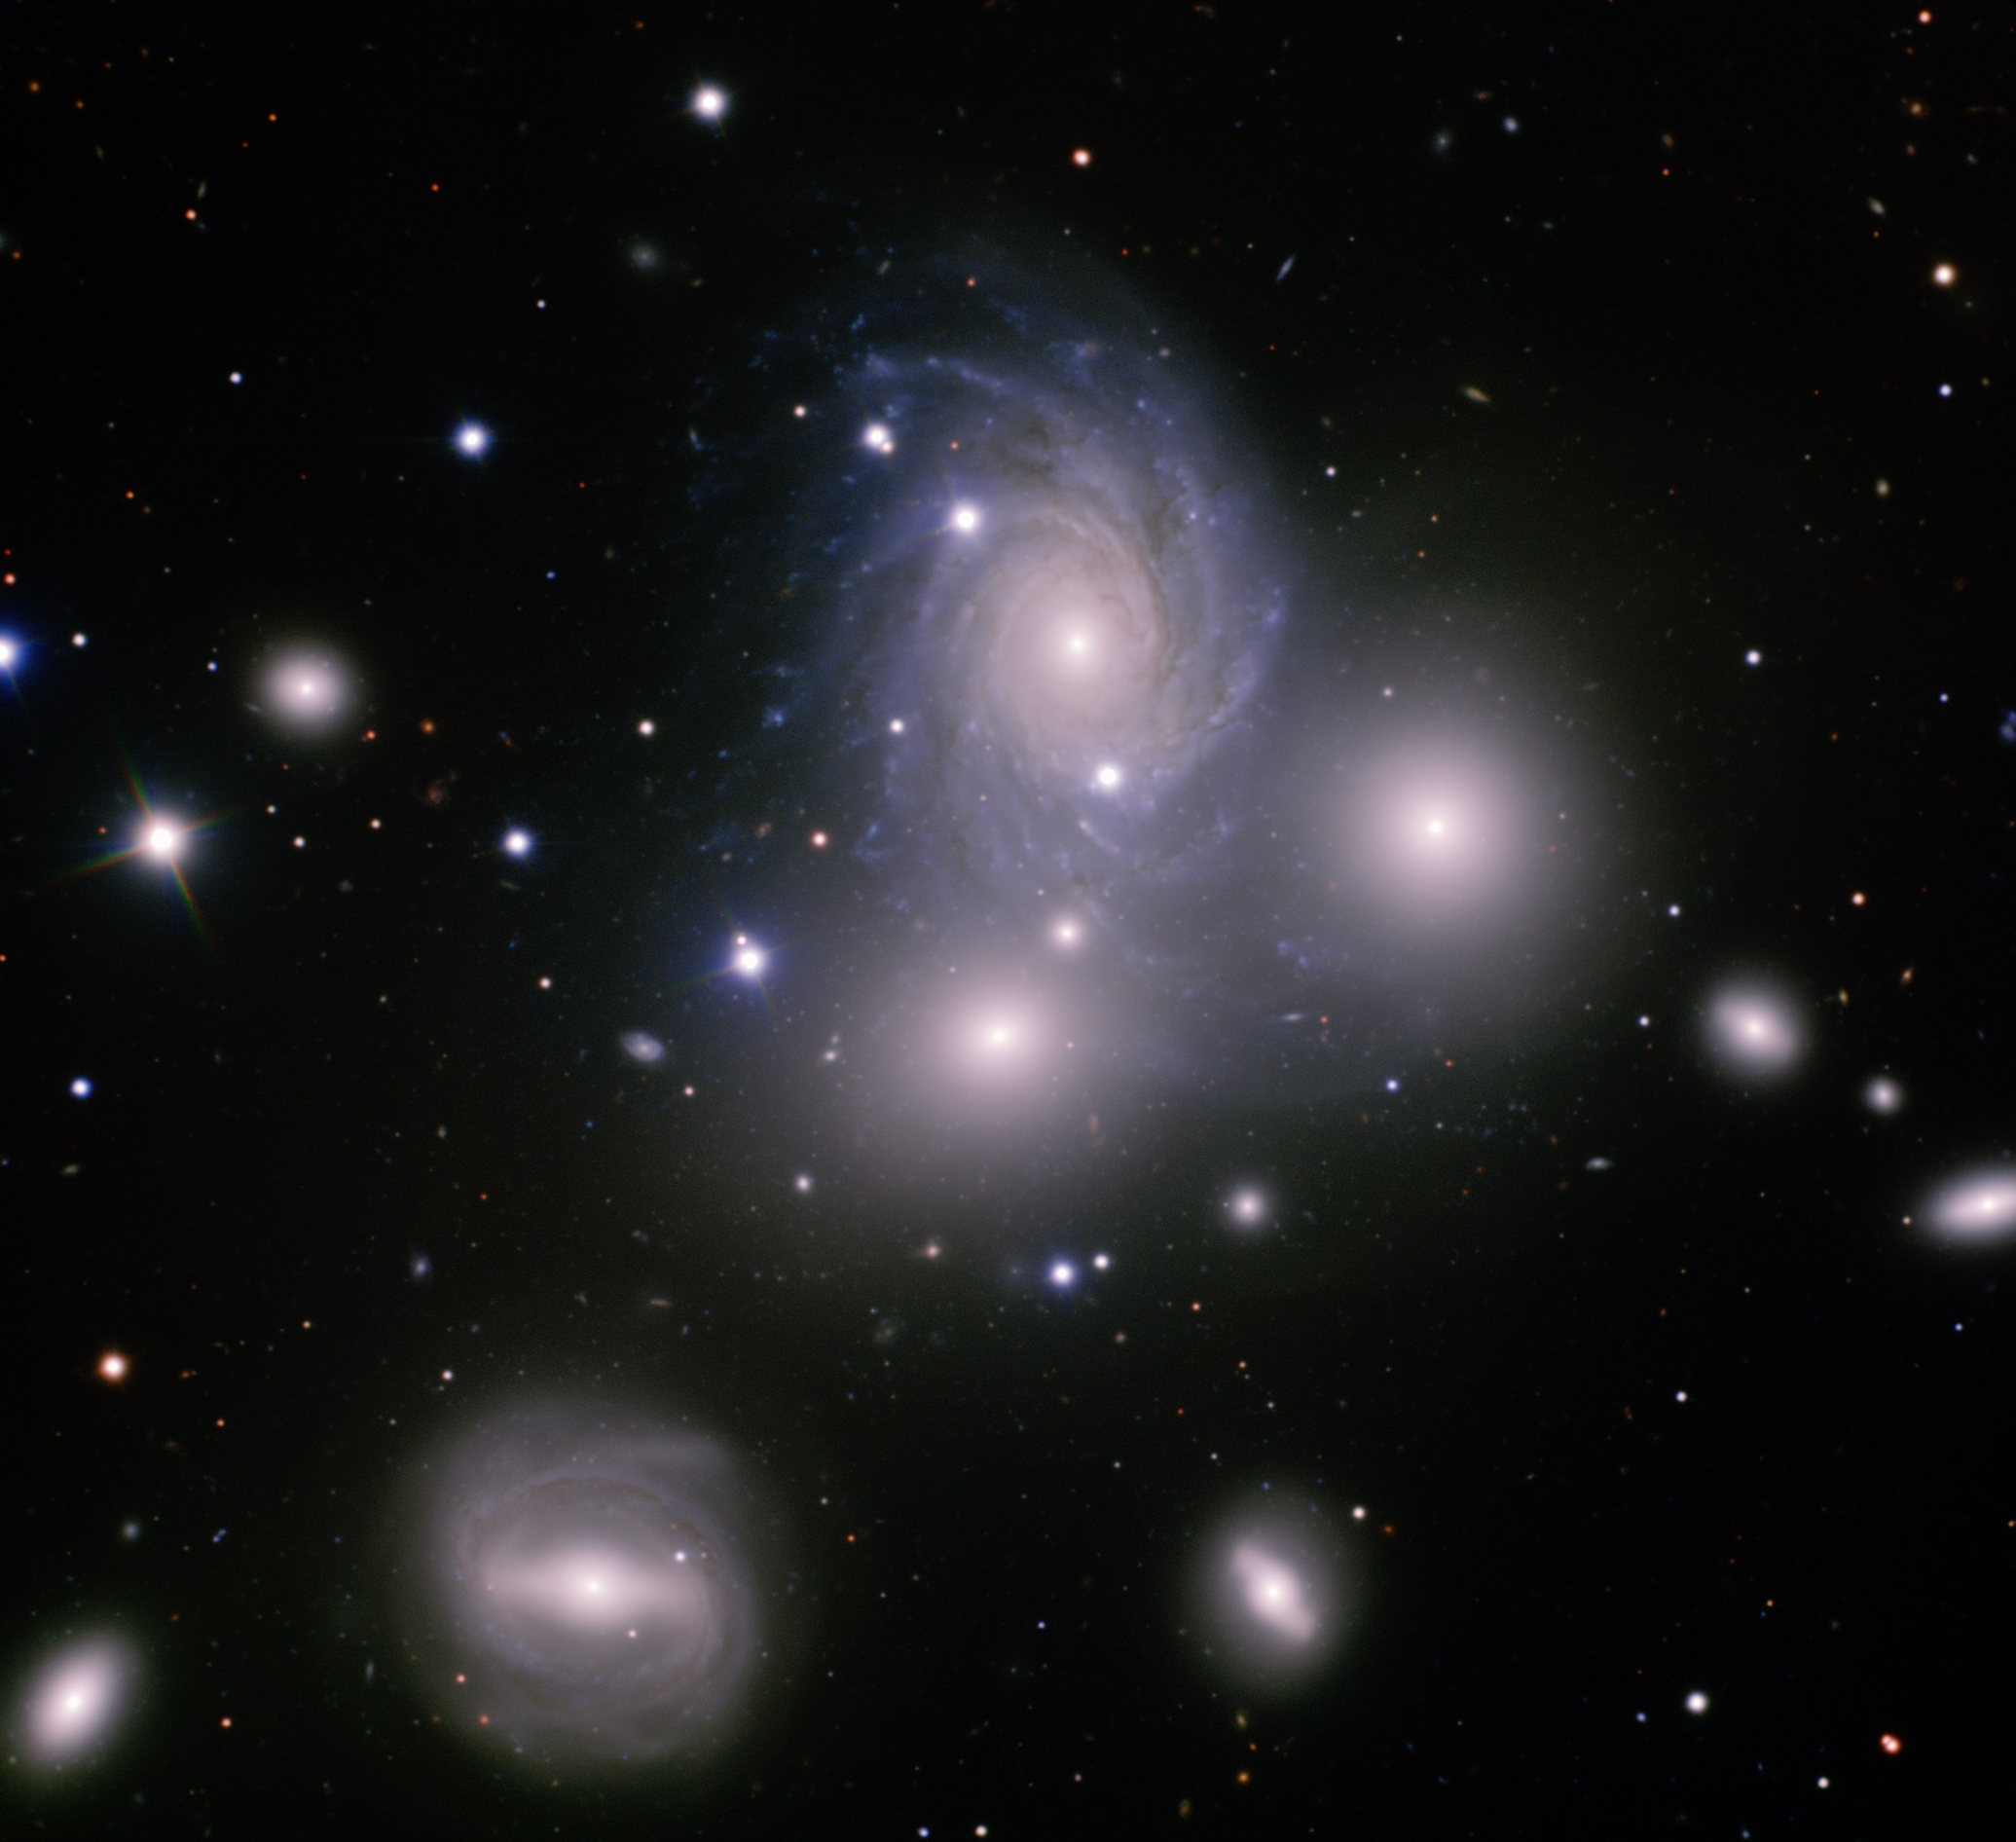

Galaxy Group VV 166

"This compelling image from the Gemini North telescope peers into the heart of VV 166, a galaxy group 300 million light years distant. It presents, at a glance, a sampling of the wide diversity of systems that populate the deep reaches of the nearby Universe. One of its most fascinating features is a striking alignment of three disparate galaxies in a near equilateral triangle: Spiral-shaped NGC 70 at top, elliptical galaxy NGC 68 to its lower right, and lenticular galaxy NGC 71 to its lower left. NGC 70’s spiral arms are dominated by extensive areas of active star formation which appear blue in this image due to the colors used to assemble this color composite. NGC 68 looks monochromatic because it’s a much older system devoid of star formation and spiral structure. NGC 71 is a lenticular galaxy with attributes of both spiral and elliptical systems. NGC 70’s spiral arms also appear distorted between NGC 68 and NGC 71, indicating a possible tidal dance with one or more of the group’s galaxies. These graceful interactions are choreographed as VV 166’s members whiz collectively through space at about 6,500 kilometers per second. Barred spiral galaxy NGC 72 lies to the triangle’s lower left. Our own Milky Way galaxy has a similar bar-like structure, but its arms are of a “grand design”— more splendid, organized, and numerous. Obtained using the Gemini Multi-Object Spectrograph (GMOS), at the Gemini North telescope located on Mauna Kea, Hawai‘i. In this image, north is up, east left, and the field of view is 5.2 x 5.2 arcminutes. Composite color image produced by Travis Rector, University of Alaska Anchorage.

Credit: International Gemini Observatory/AURA